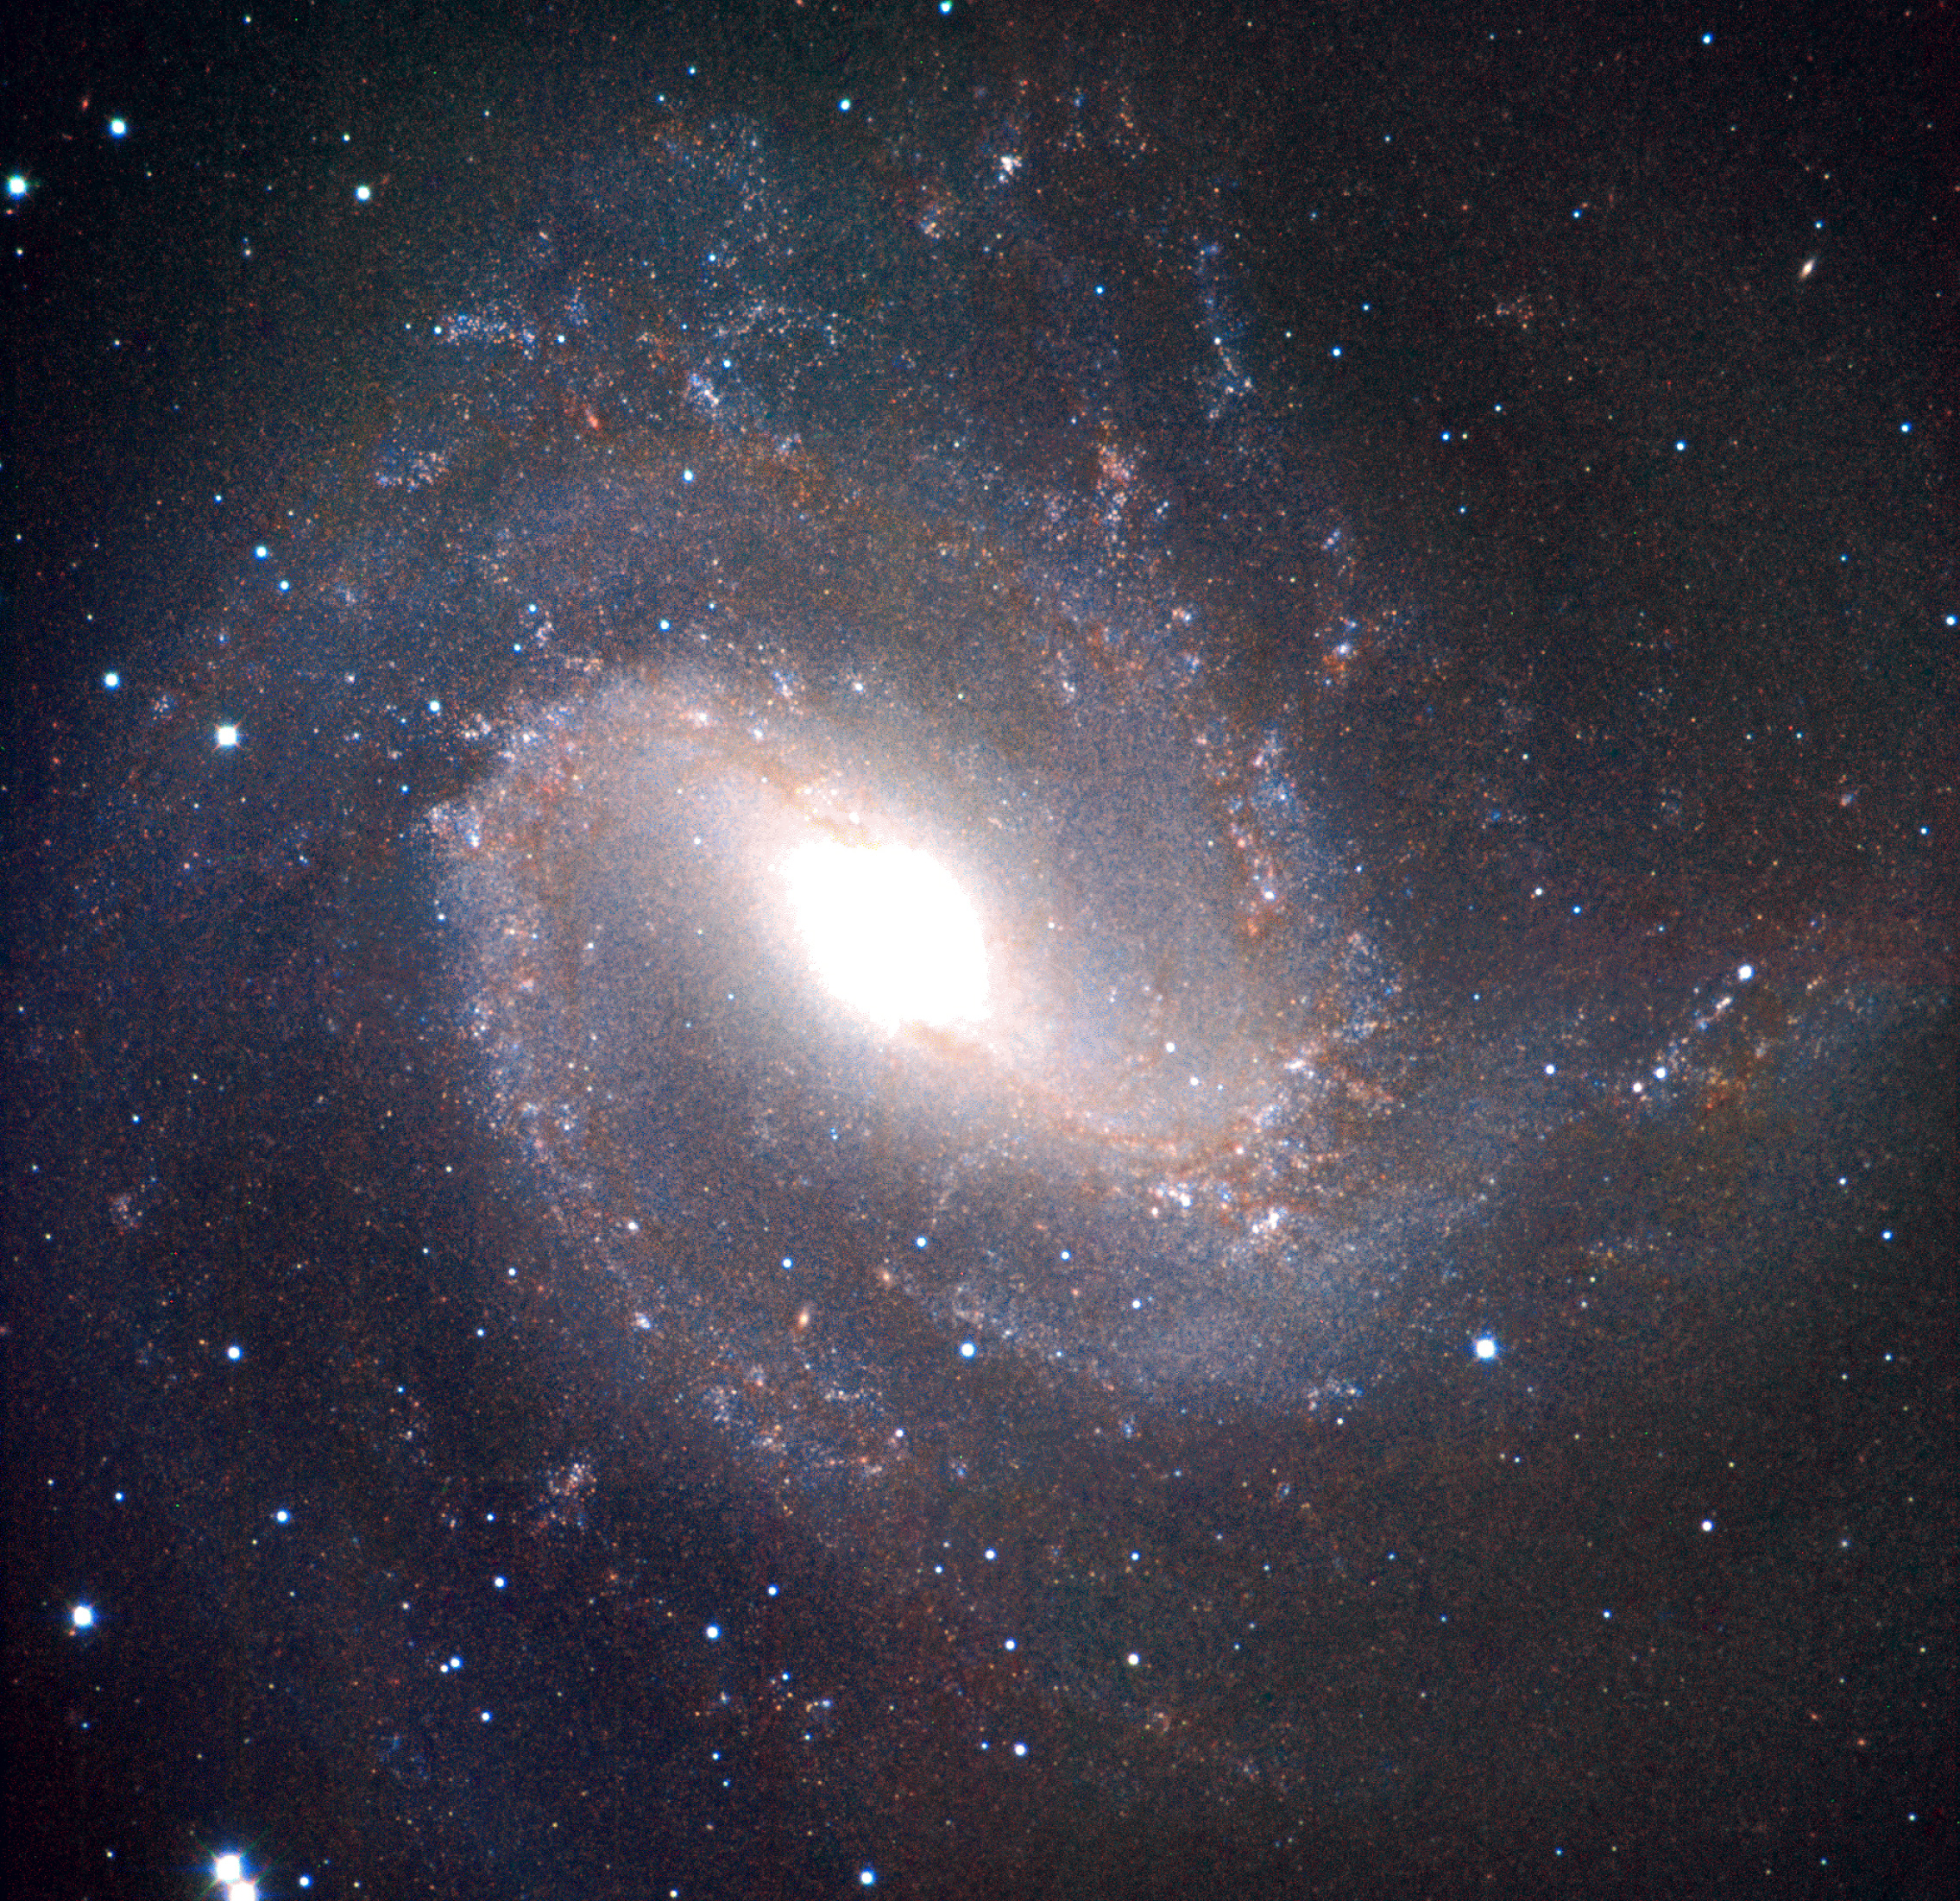

An infrared portrait of the barred spiral galaxy Messier 83

The image is a false-colour infrared photo of the nearby barred spiral galaxy Messier 83. It is based on the combination of three images obtained in the Ks- (wavelength 2.2 µm), J- (1.2 µm) and I-bands (0.8 µm), respectively. The first two were recorded with the SOFI instrument at the ESO 3.5-m New Technology Telescope , the third with the DFOSC instrument at the Danish 1.54-m telescope, both at the La Silla Observatory.

Technical information: This image of Messier 83 is based on a composite of three images in the filters Ks (NTT + SOFI ; wavelength 2.162 µm; Full-Width-Half-Maximum (FWHM) 0.275 µm; total exposure time on target 49 min; approx. 12 min per quadrant; here rendered as red); J (NTT + SOFI; 1.247 µm; 0.290 µm; 22 min; 5 min; green), and I (Danish 1.54-m + DFOSC ; 0.797 µm; 0.142 µm; 20 min; full-field coverage; blue). As indicated, the Ks and J images were created from exposures of four neighbouring fields. These images were taken in May 2001 during a period with 1.0 arcsec average seeing. The original frames have 1024 x 1024 pixels, each measuring 0.29 arcsec. The resulting mosaic was created from 31 Ks-band object frames and 17 J-band object frames, each with 100 sec exposure time. From each object frame, a sky frame with the same exposure time was subtracted to remove the sky contribution. The final size of the mosaic image is 1905 x 1839 pixels (9.2 x 8.9 arcmin). The I image was observed in February 1998 by Søren Larsen (more information about this image is available in "Astronomy and Astrophysics Supplement", Vol 139, p.393-415, 1999 and at URL: http://nedwww.ipac.caltech.edu/). The original frame size was 2036 x 2042 pixels, each measuring 0.39 arcsec. The pixel size and the field-of-view of this image was changed to match the characteristics of the Ks and J images. North is up and east to the left.

Credit: ESO